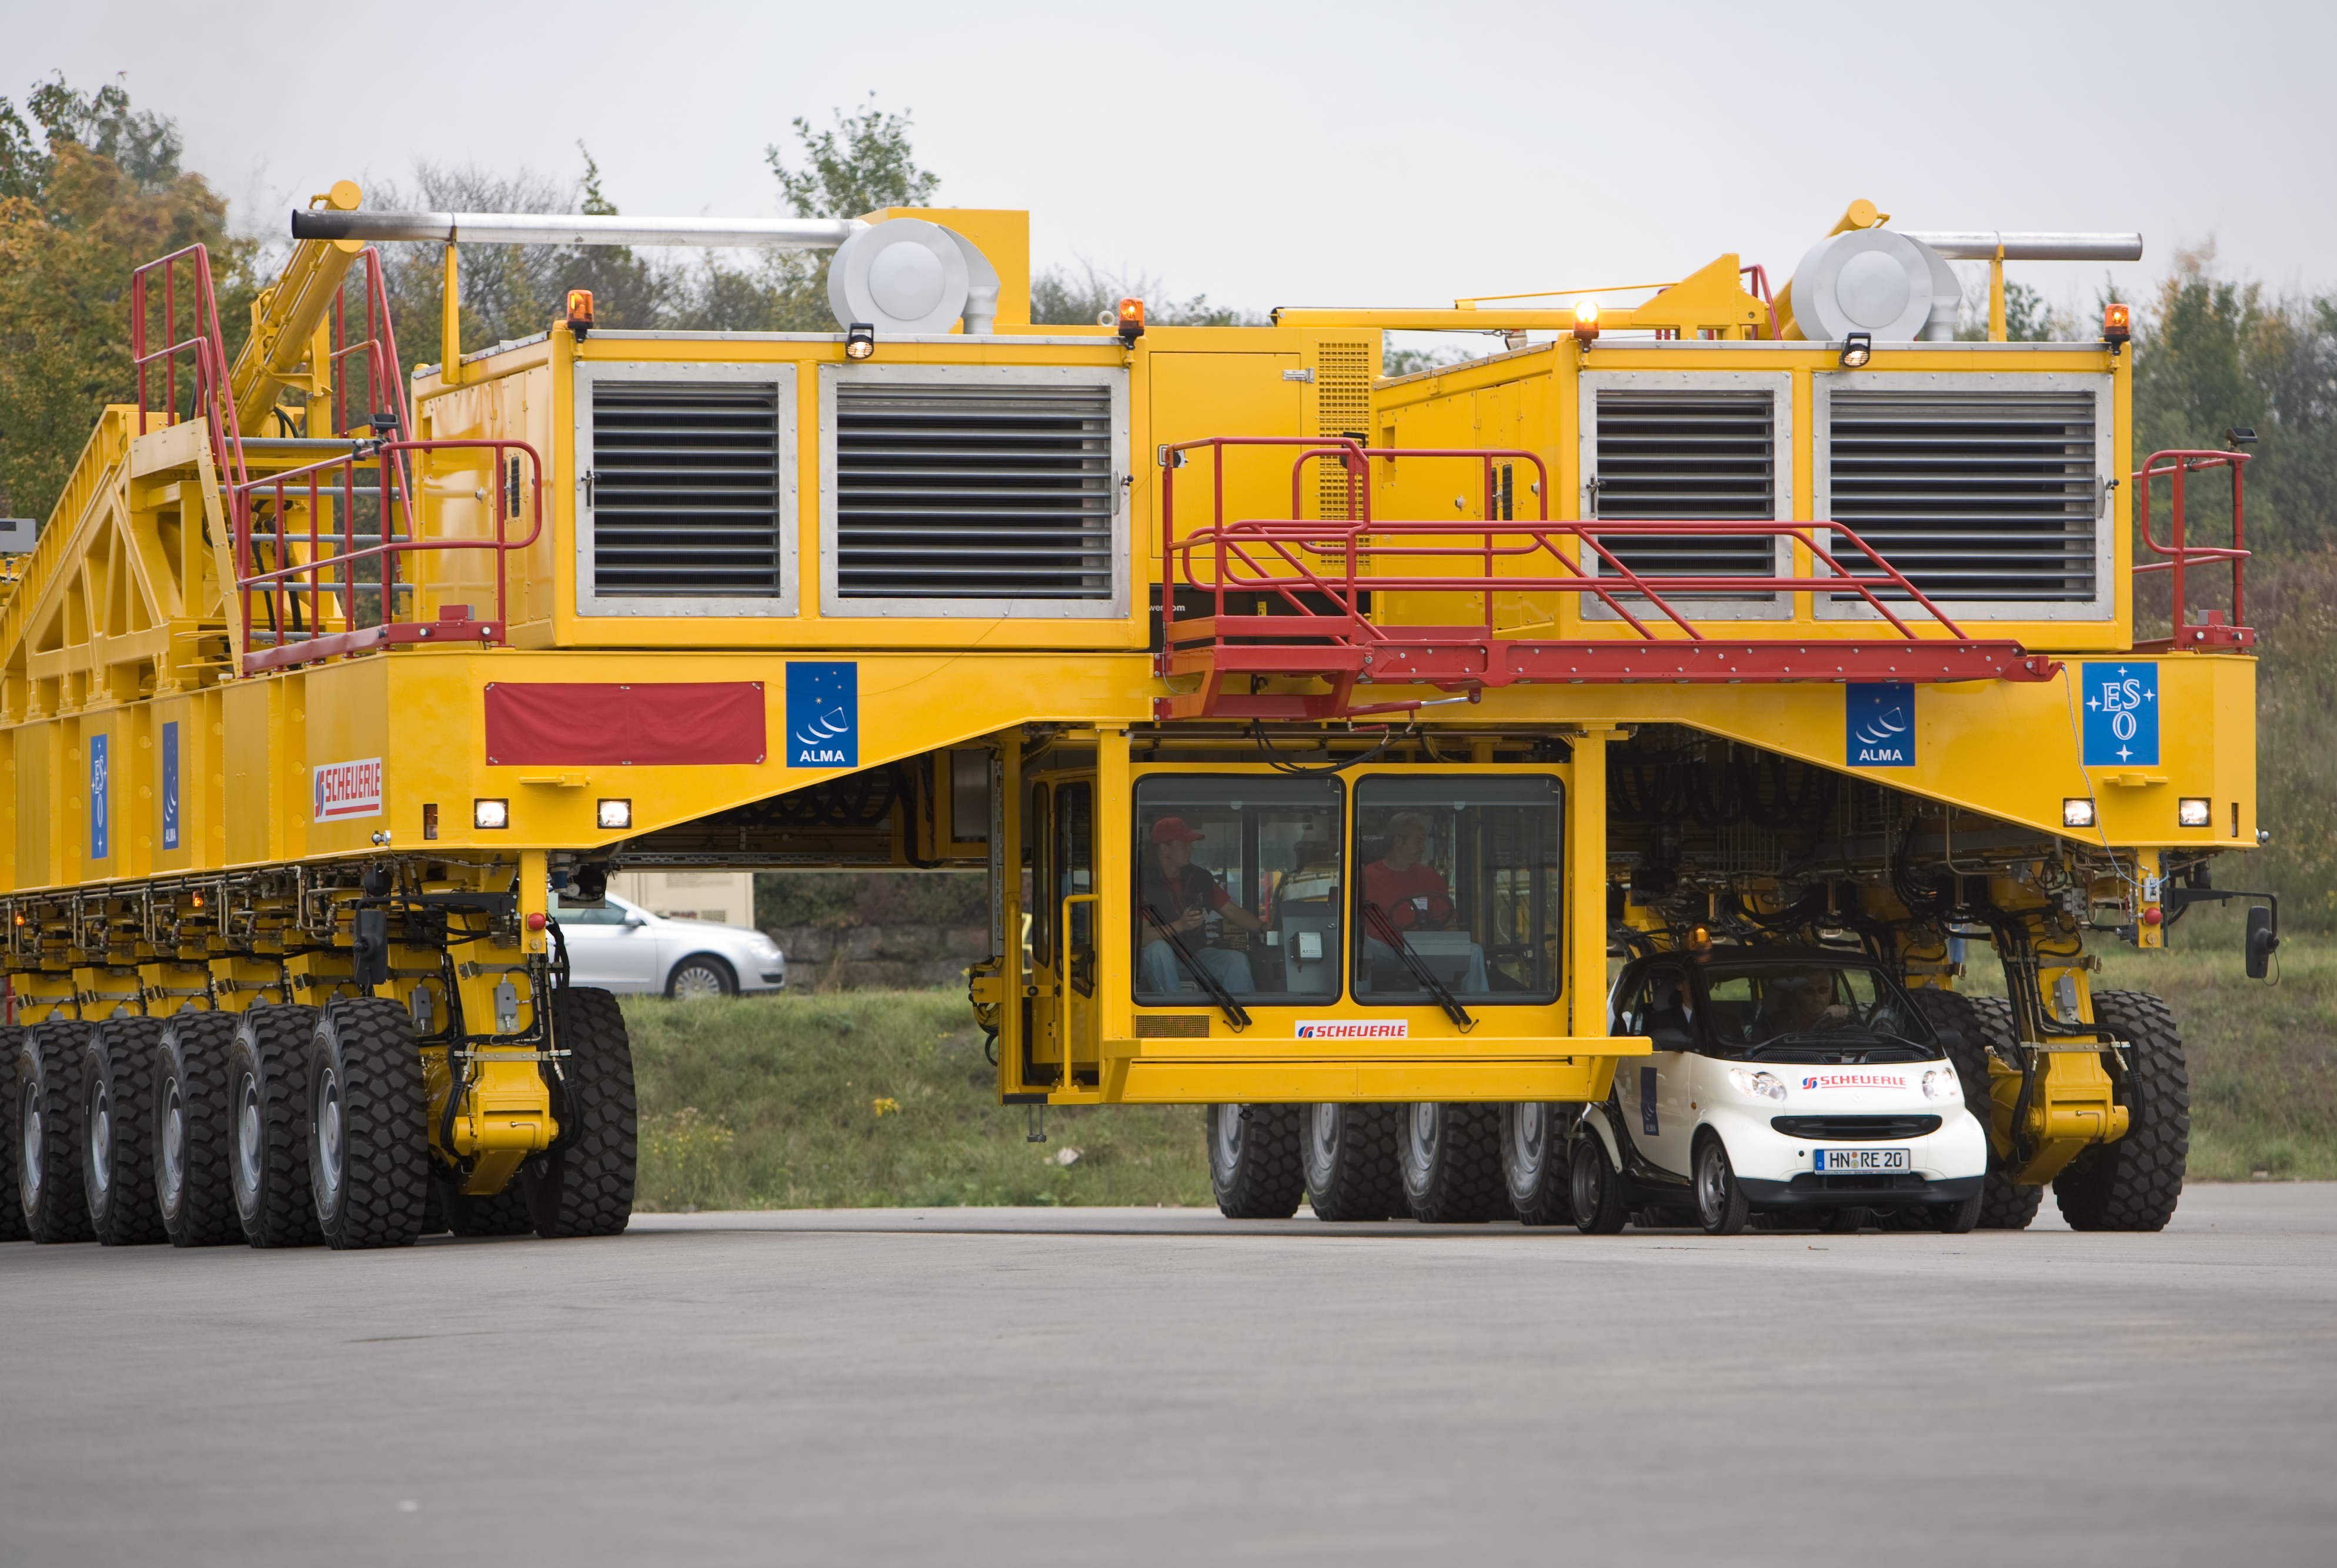

Opening ceremony of the ALMA transporters

One of the ALMA transporters during the inauguration ceremony in October 2007. The transporters were named "Otto" and "Lore".

Credit: ALMA (ESO/NAOJ/NRAO)